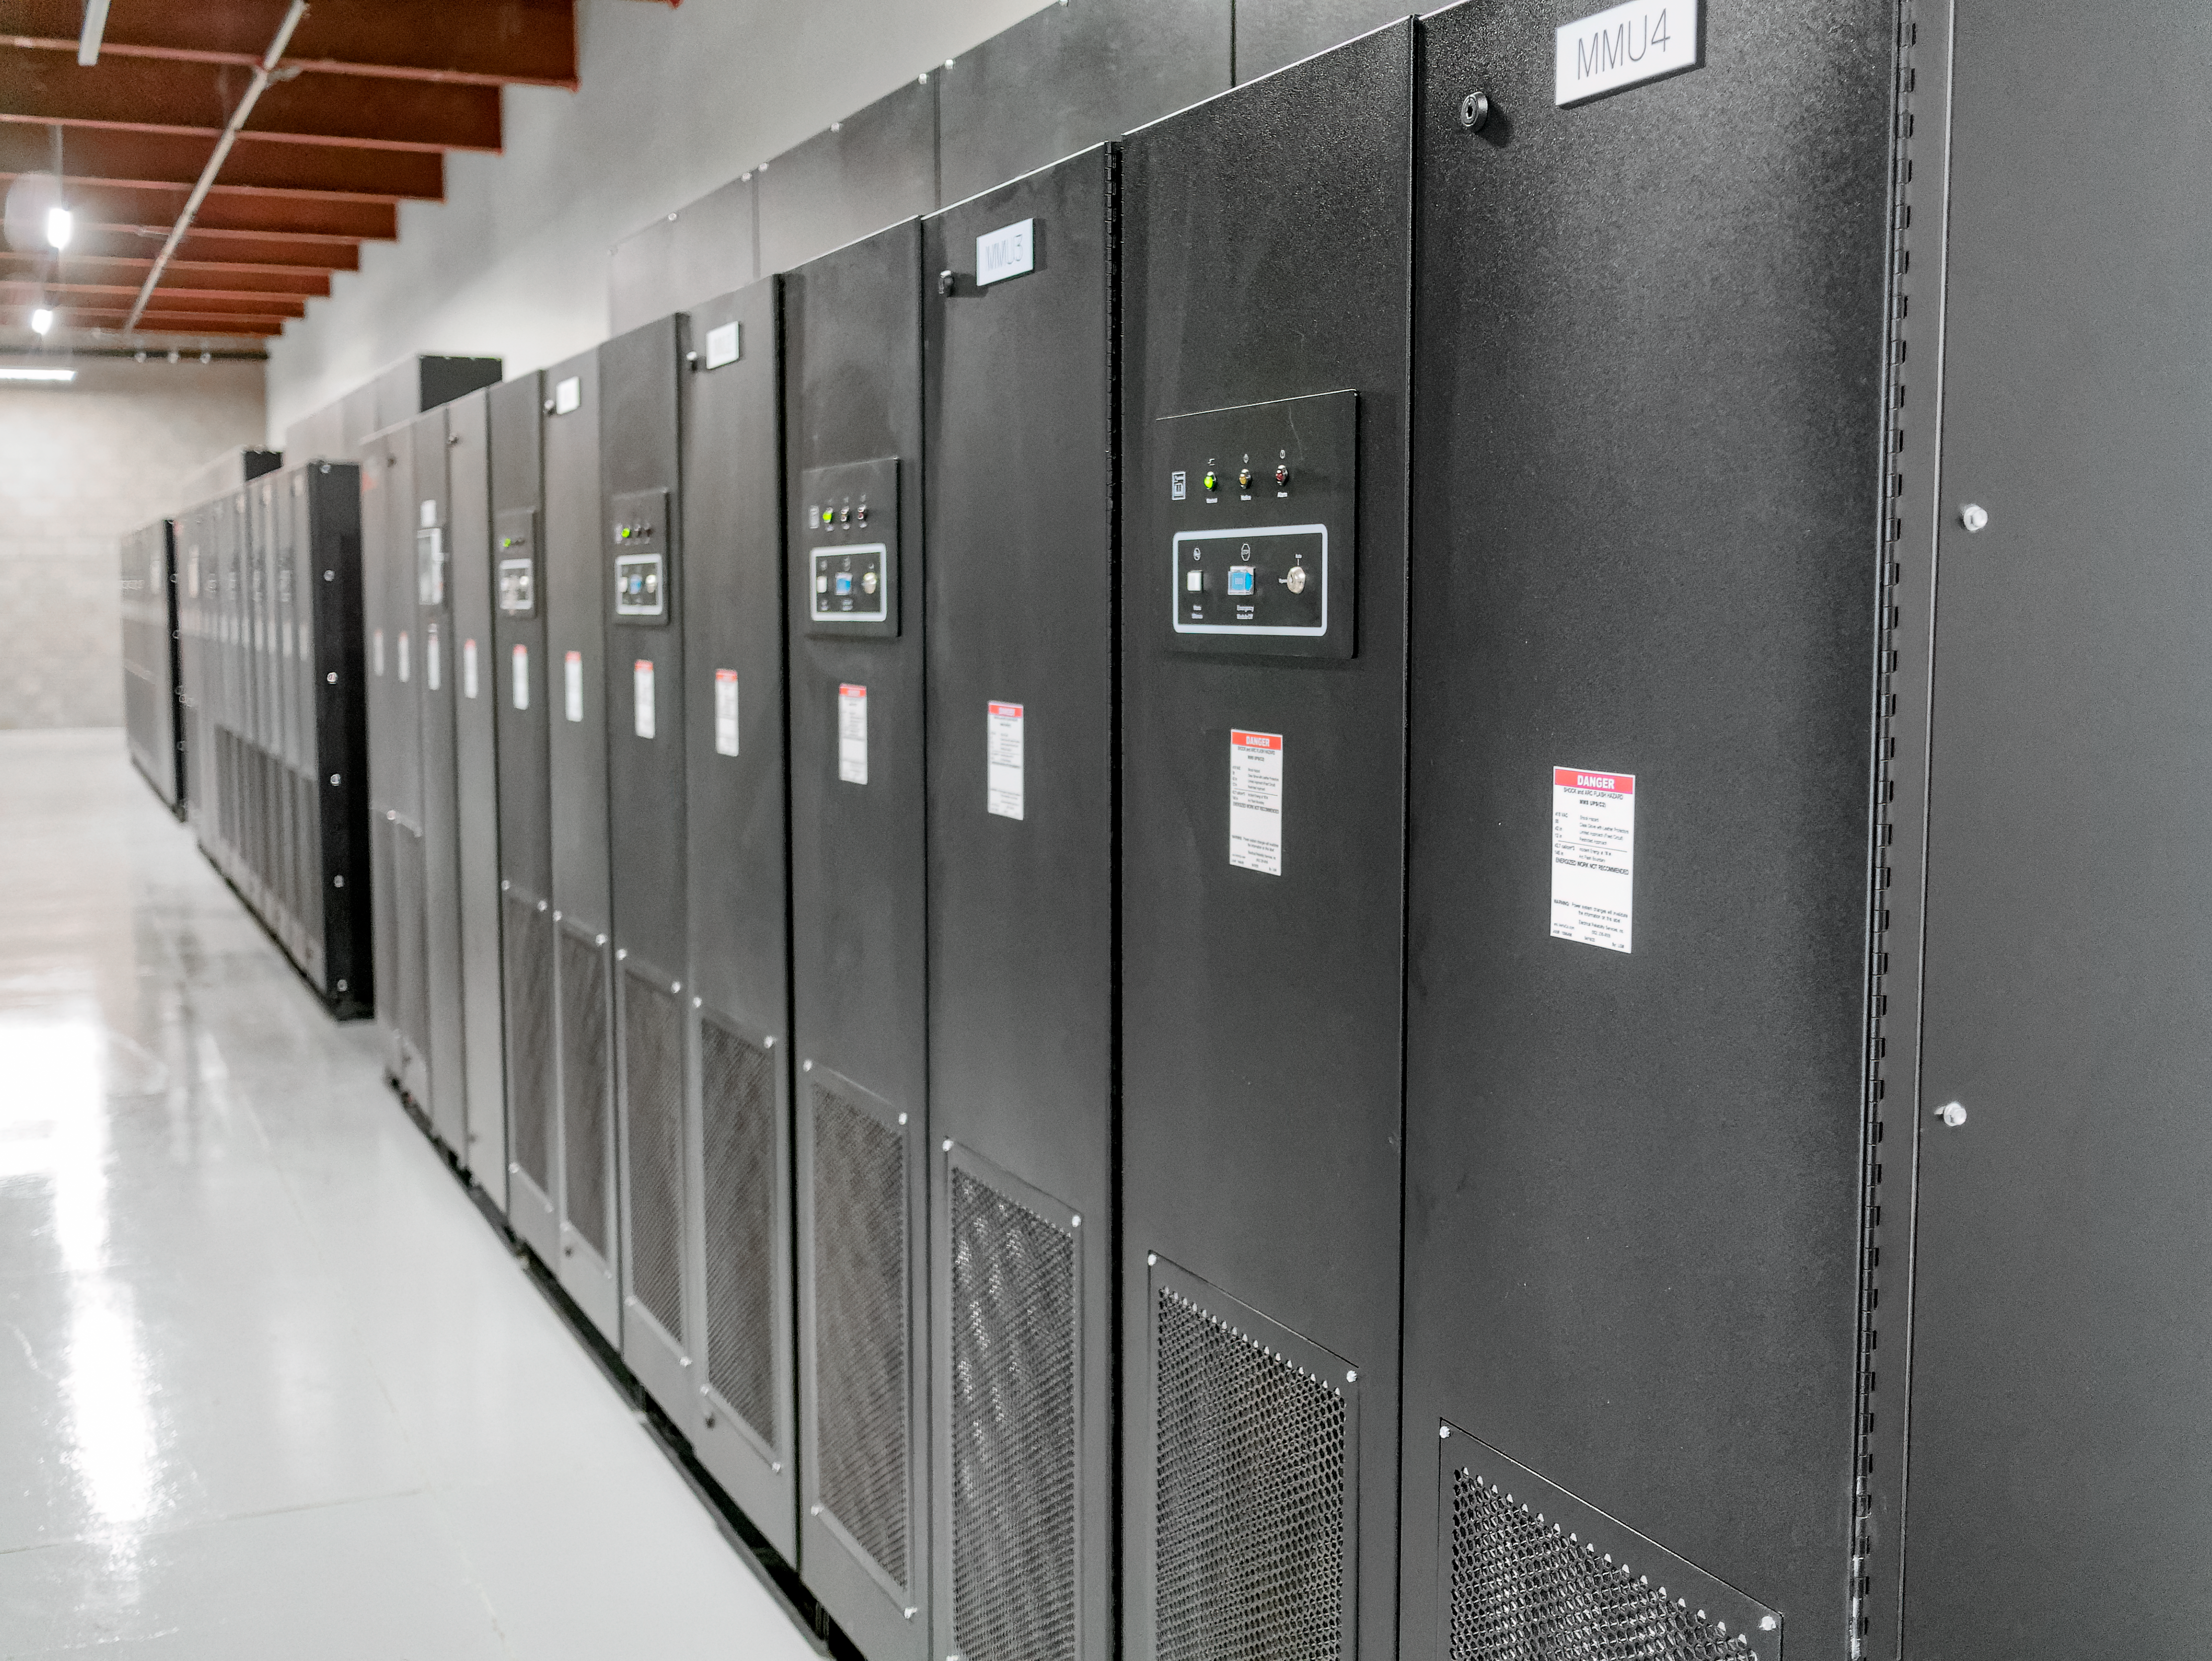

The Rubin Data Management team tours the Stanford Research Computing Facility

On 29-30 July 2024, the Rubin Data Management team had the opportunity to visit the Stanford Research Computing Facility, which will host the Rubin U.S. Data Facility (USDF). The USDF will process, host, and serve much of Rubin Observatory's data products to the world.

Credit: RubinObs/NOIRLab/SLAC/NSF/DOE/AURA/W. O'Mullane